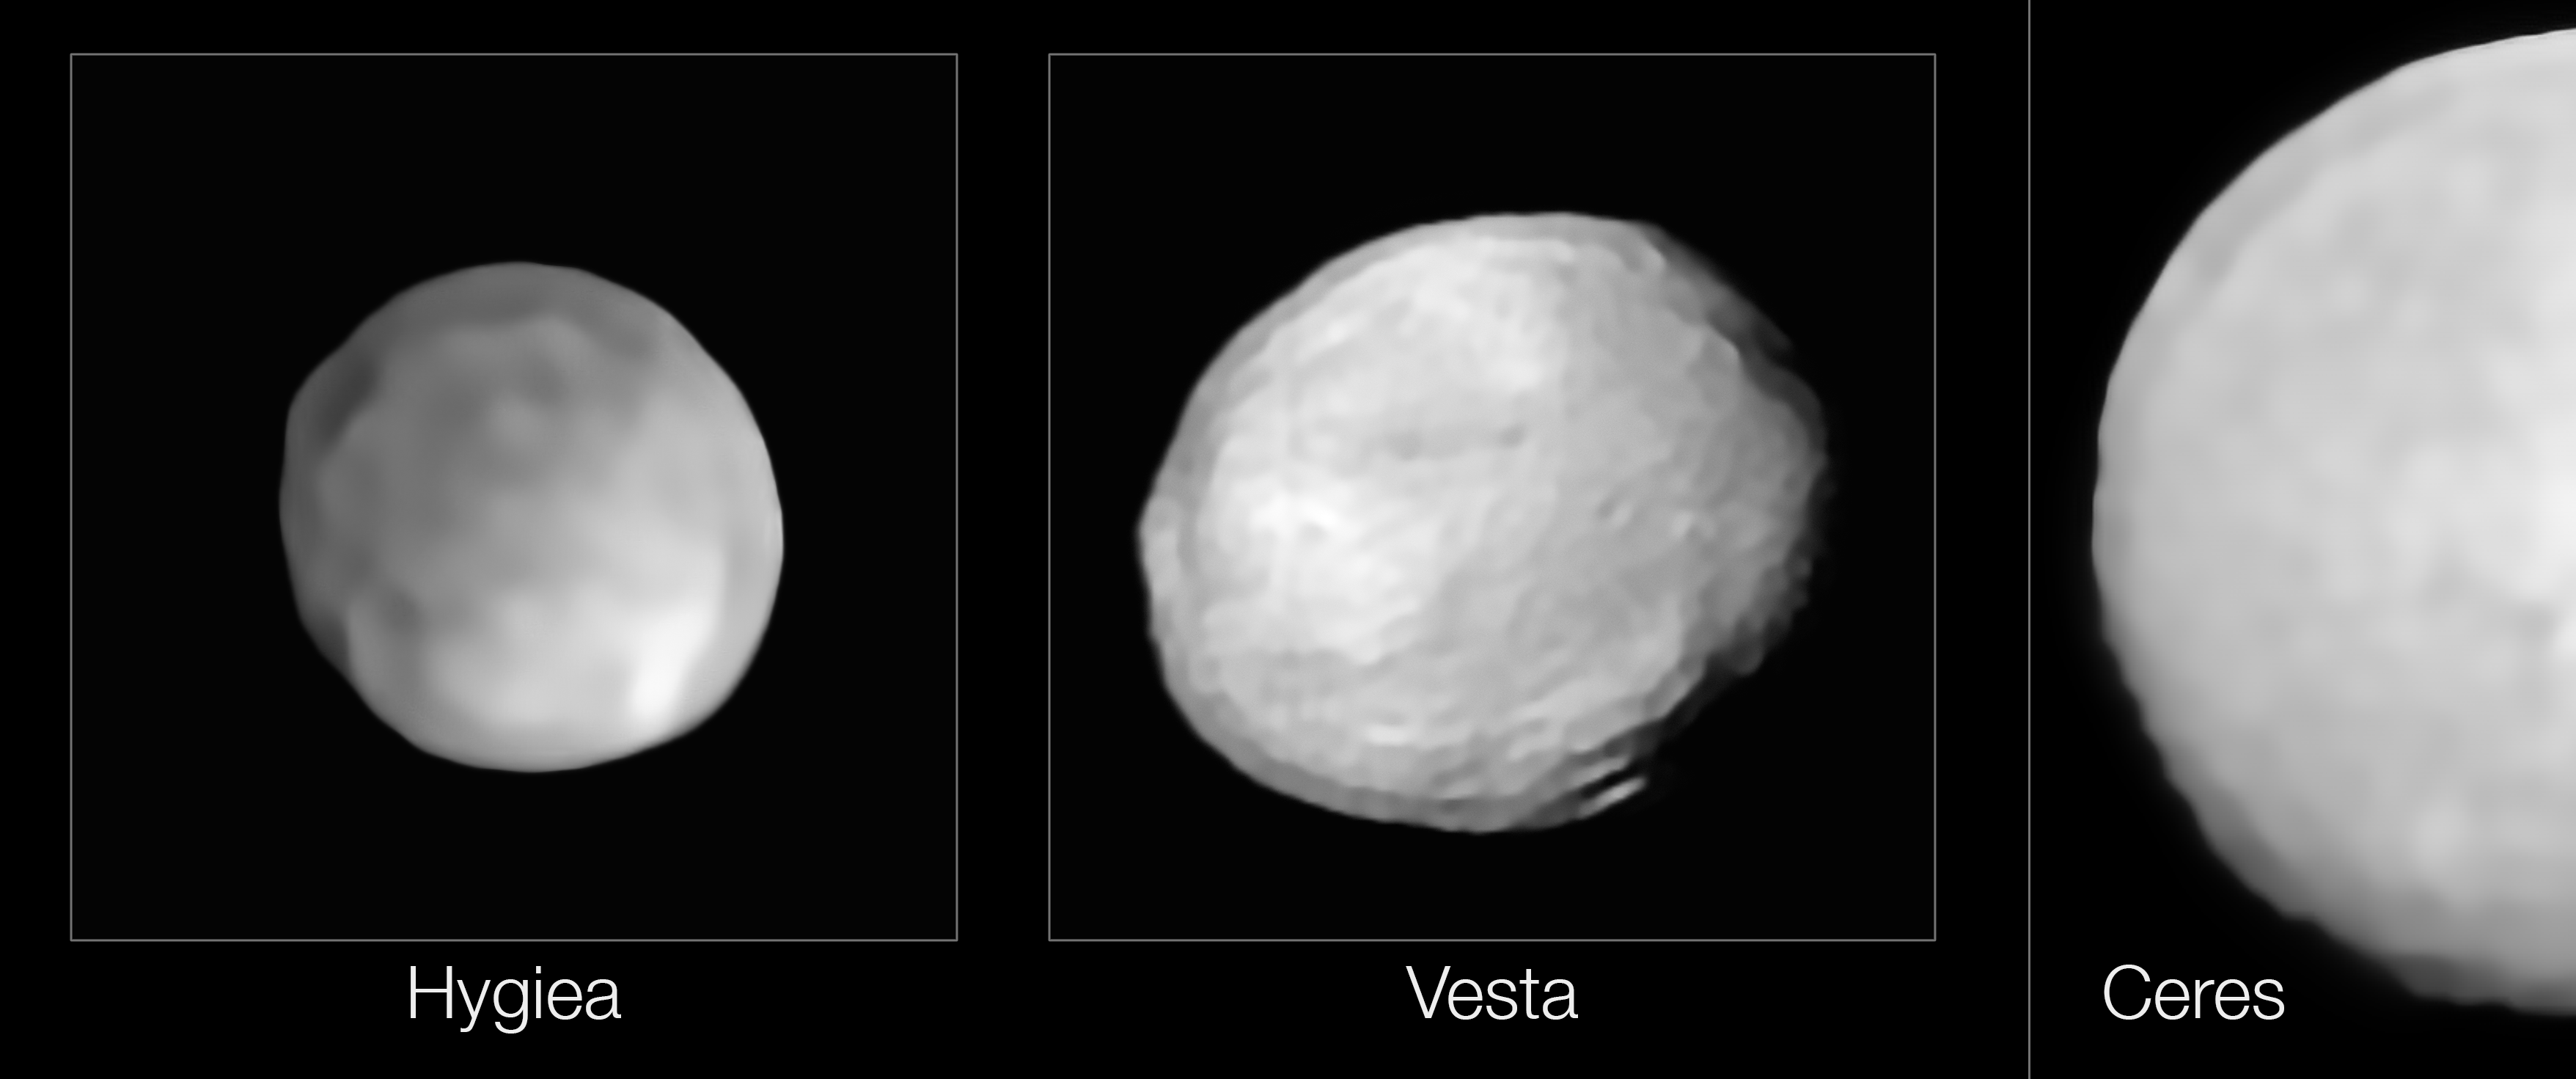

SPHERE images of Hygiea, Vesta and Ceres

New observations with ESO’s SPHERE instrument on the Very Large Telescope have revealed that the surface of Hygiea lacks the very large impact crater that scientists expected to see on its surface. Since it was formed from one of the largest impacts in the history of the asteroid belt, they were expecting to find at least one large, deep impact basin, similar to the one on Vesta (bottom right in the central panel).

The new study also found that Hygiea is spherical, potentially taking the crown from Ceres as the smallest dwarf planet in the Solar System. The team used the SPHERE observations to constrain Hygiea’s size, putting its diameter at just over 430 km, while Ceres is close to 950 km in size.

Credit: ESO/P. Vernazza et al., L. Jorda et al./MISTRAL algorithm (ONERA/CNRS)